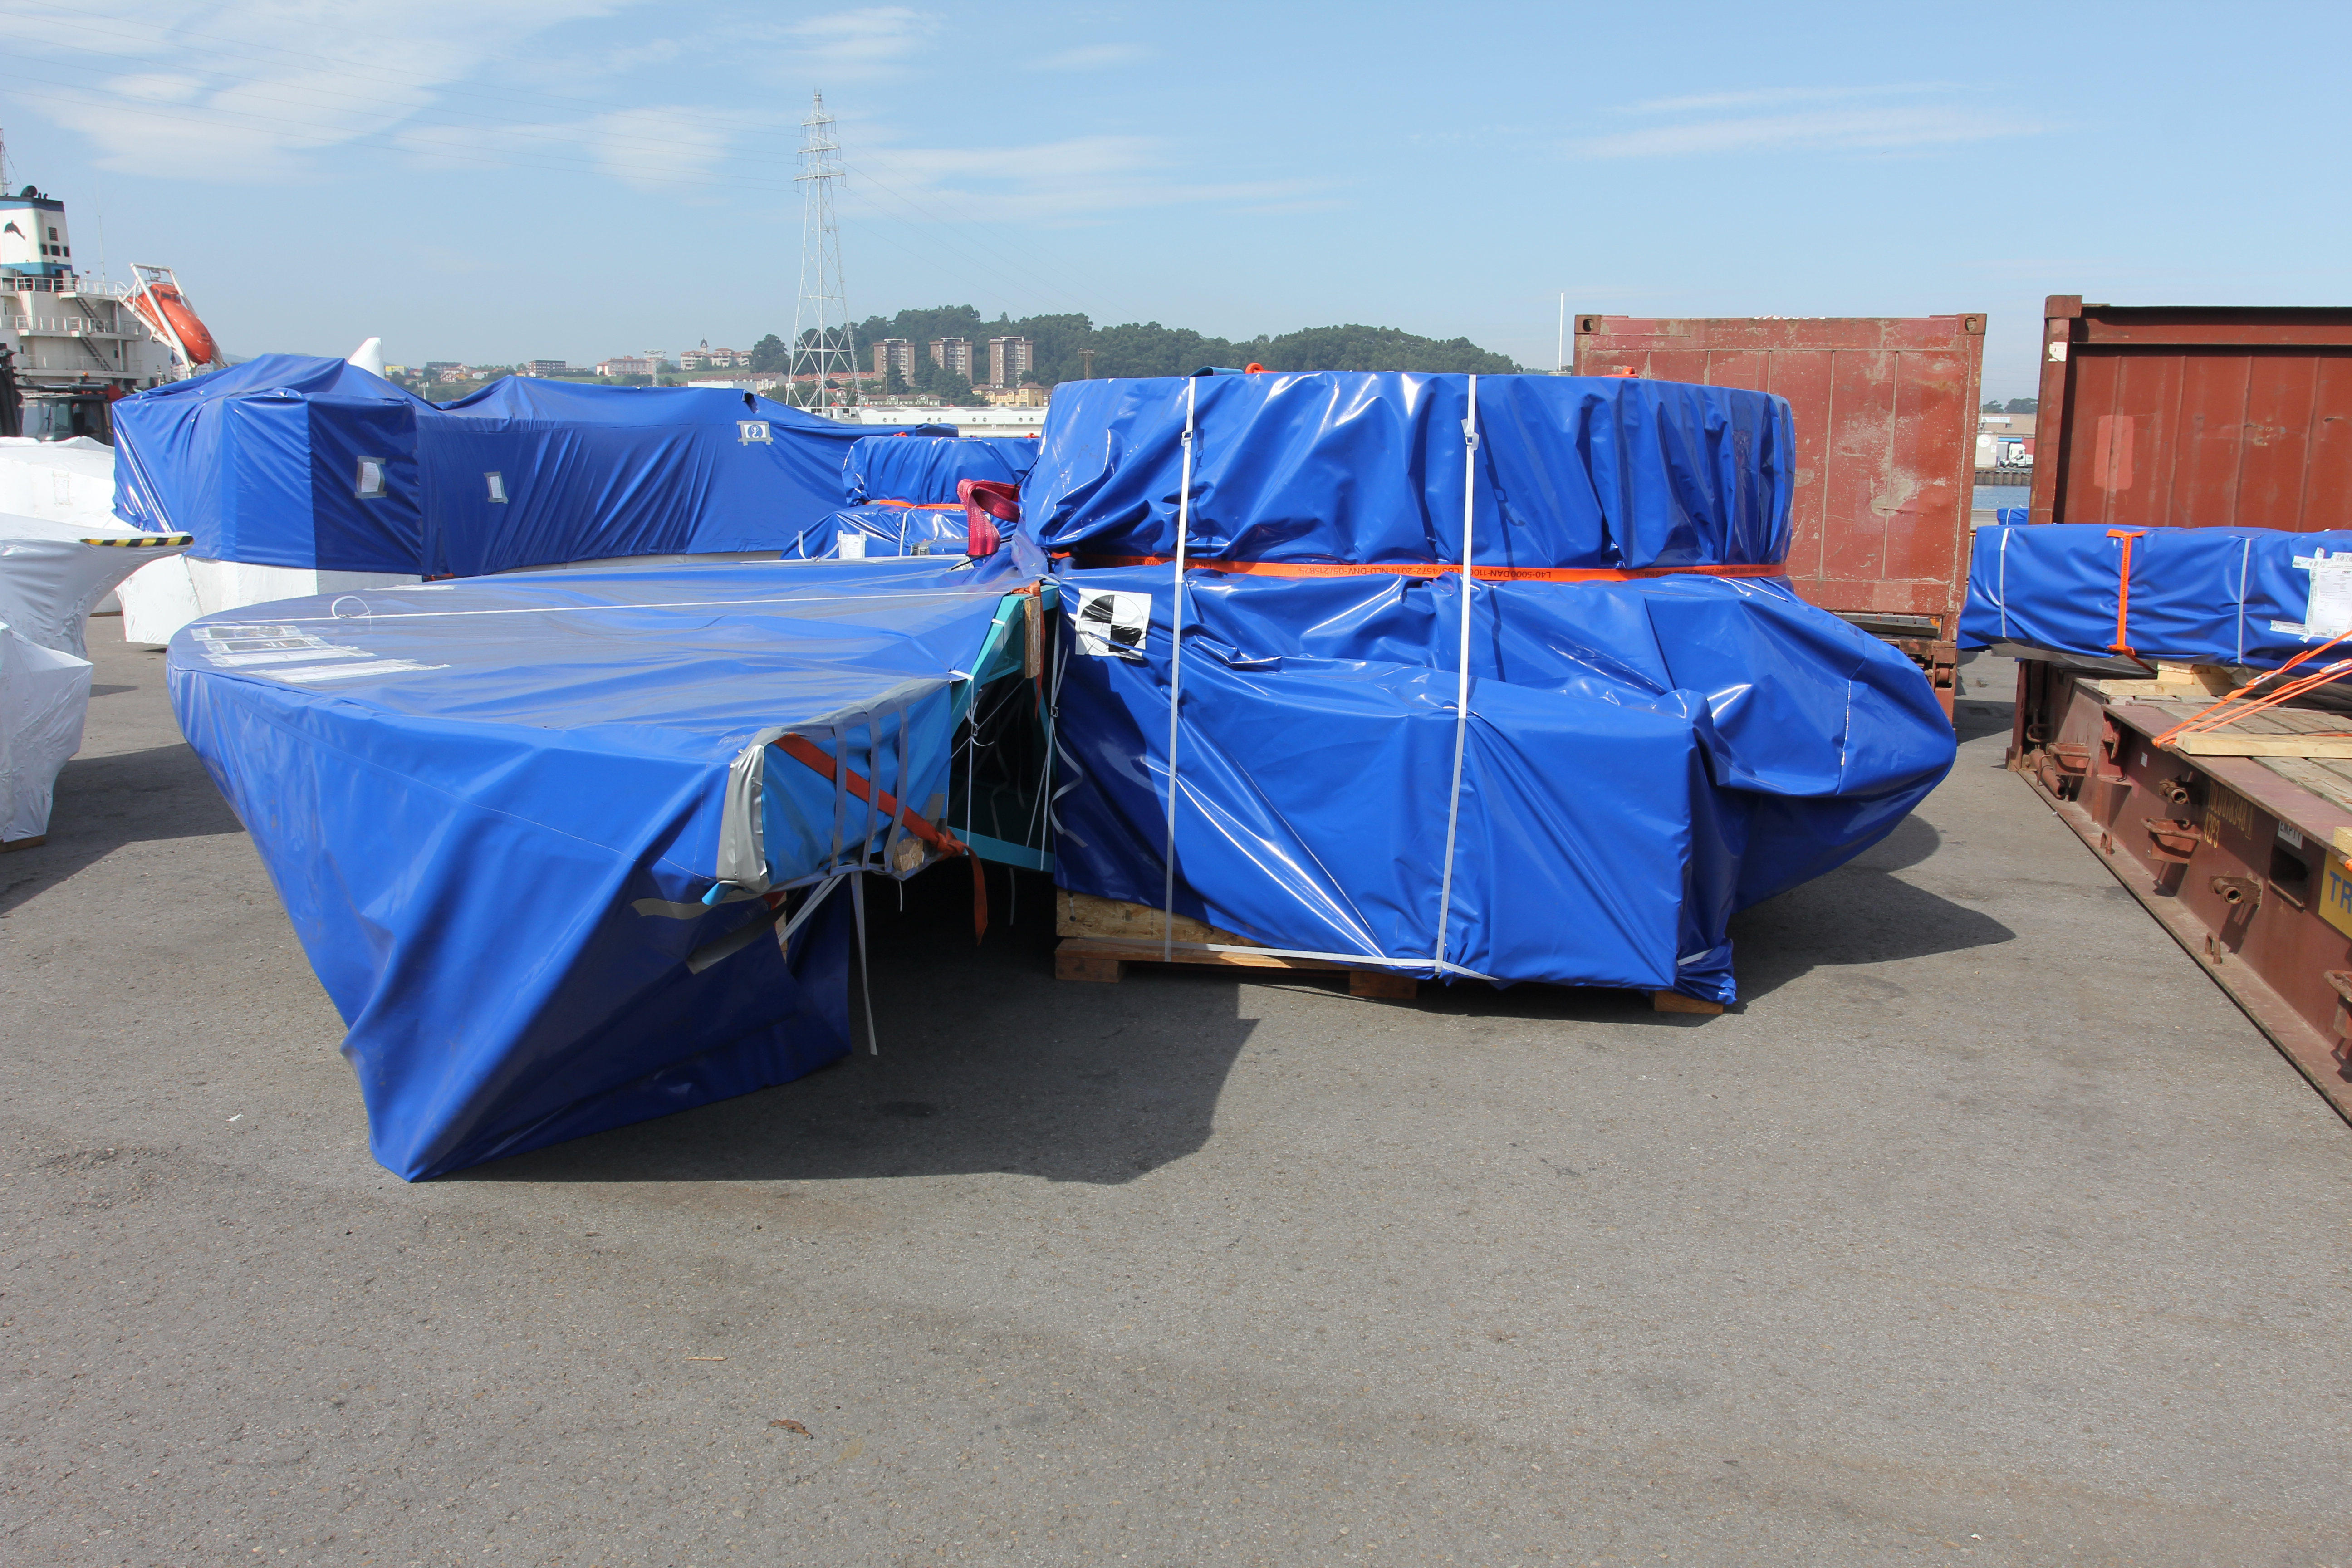

TMA Loading in Spain

The LSST Telescope Mount Assembly (TMA) departed Spain for Chile aboard the vessel Lisa Auerbach on July 26th. The disassembled, marine-wrapped pieces of the TMA, were loaded without damage despite the challenge presented by their unusual sizes and shapes.

Credit: Rubin Observatory/NSF/AURA